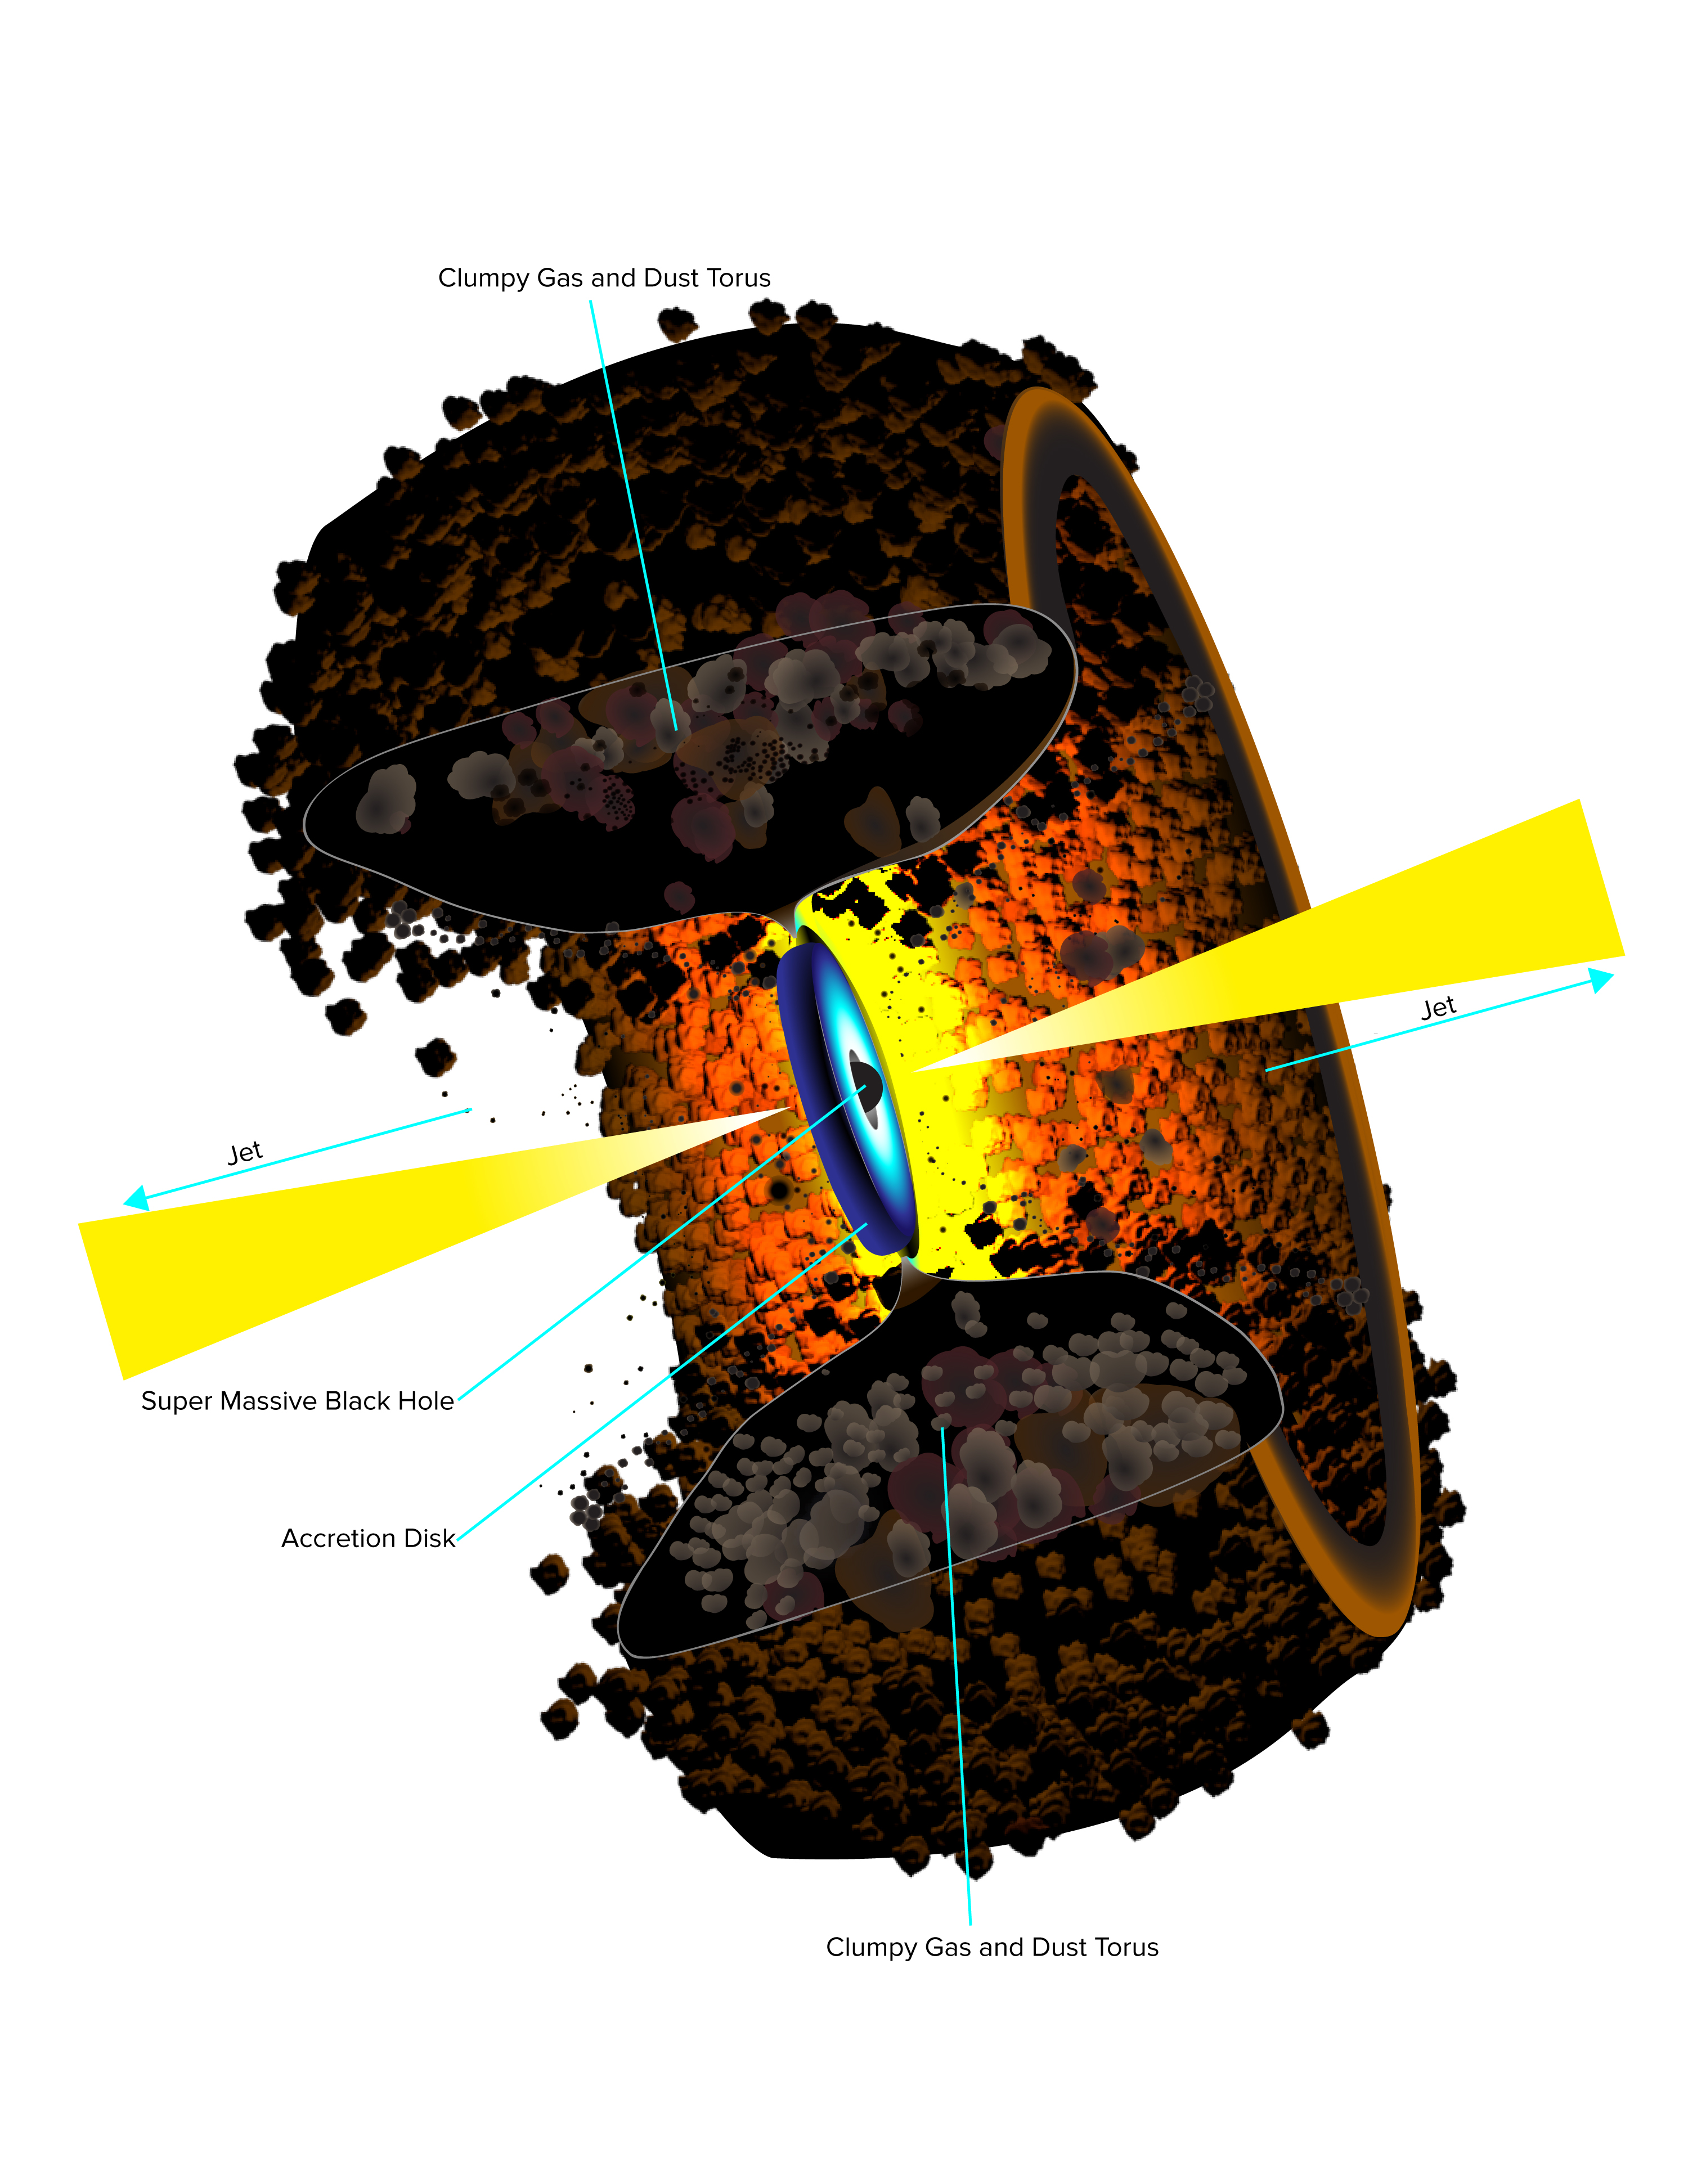

A Unified AGN Model

Artist's conception of the Unified AGN Model. The unified model includes the central black hole, a rotating disk of infalling material surrounding the black hole, and the jets speeding outward from the poles of the disk. In addition, to explain why the same type of object looks different when viewed from different angles, a thick, dusty, doughnut-shaped “torus” is included, surrounding the inner parts. The torus obscures some features when viewed from the side, leading to apparent differences to the observer, even for intrinsically similar objects. Astronomers generically call this common set of features an active galactic nucleus (AGN).

Credit: B. Saxton NRAO/AUI/NSF